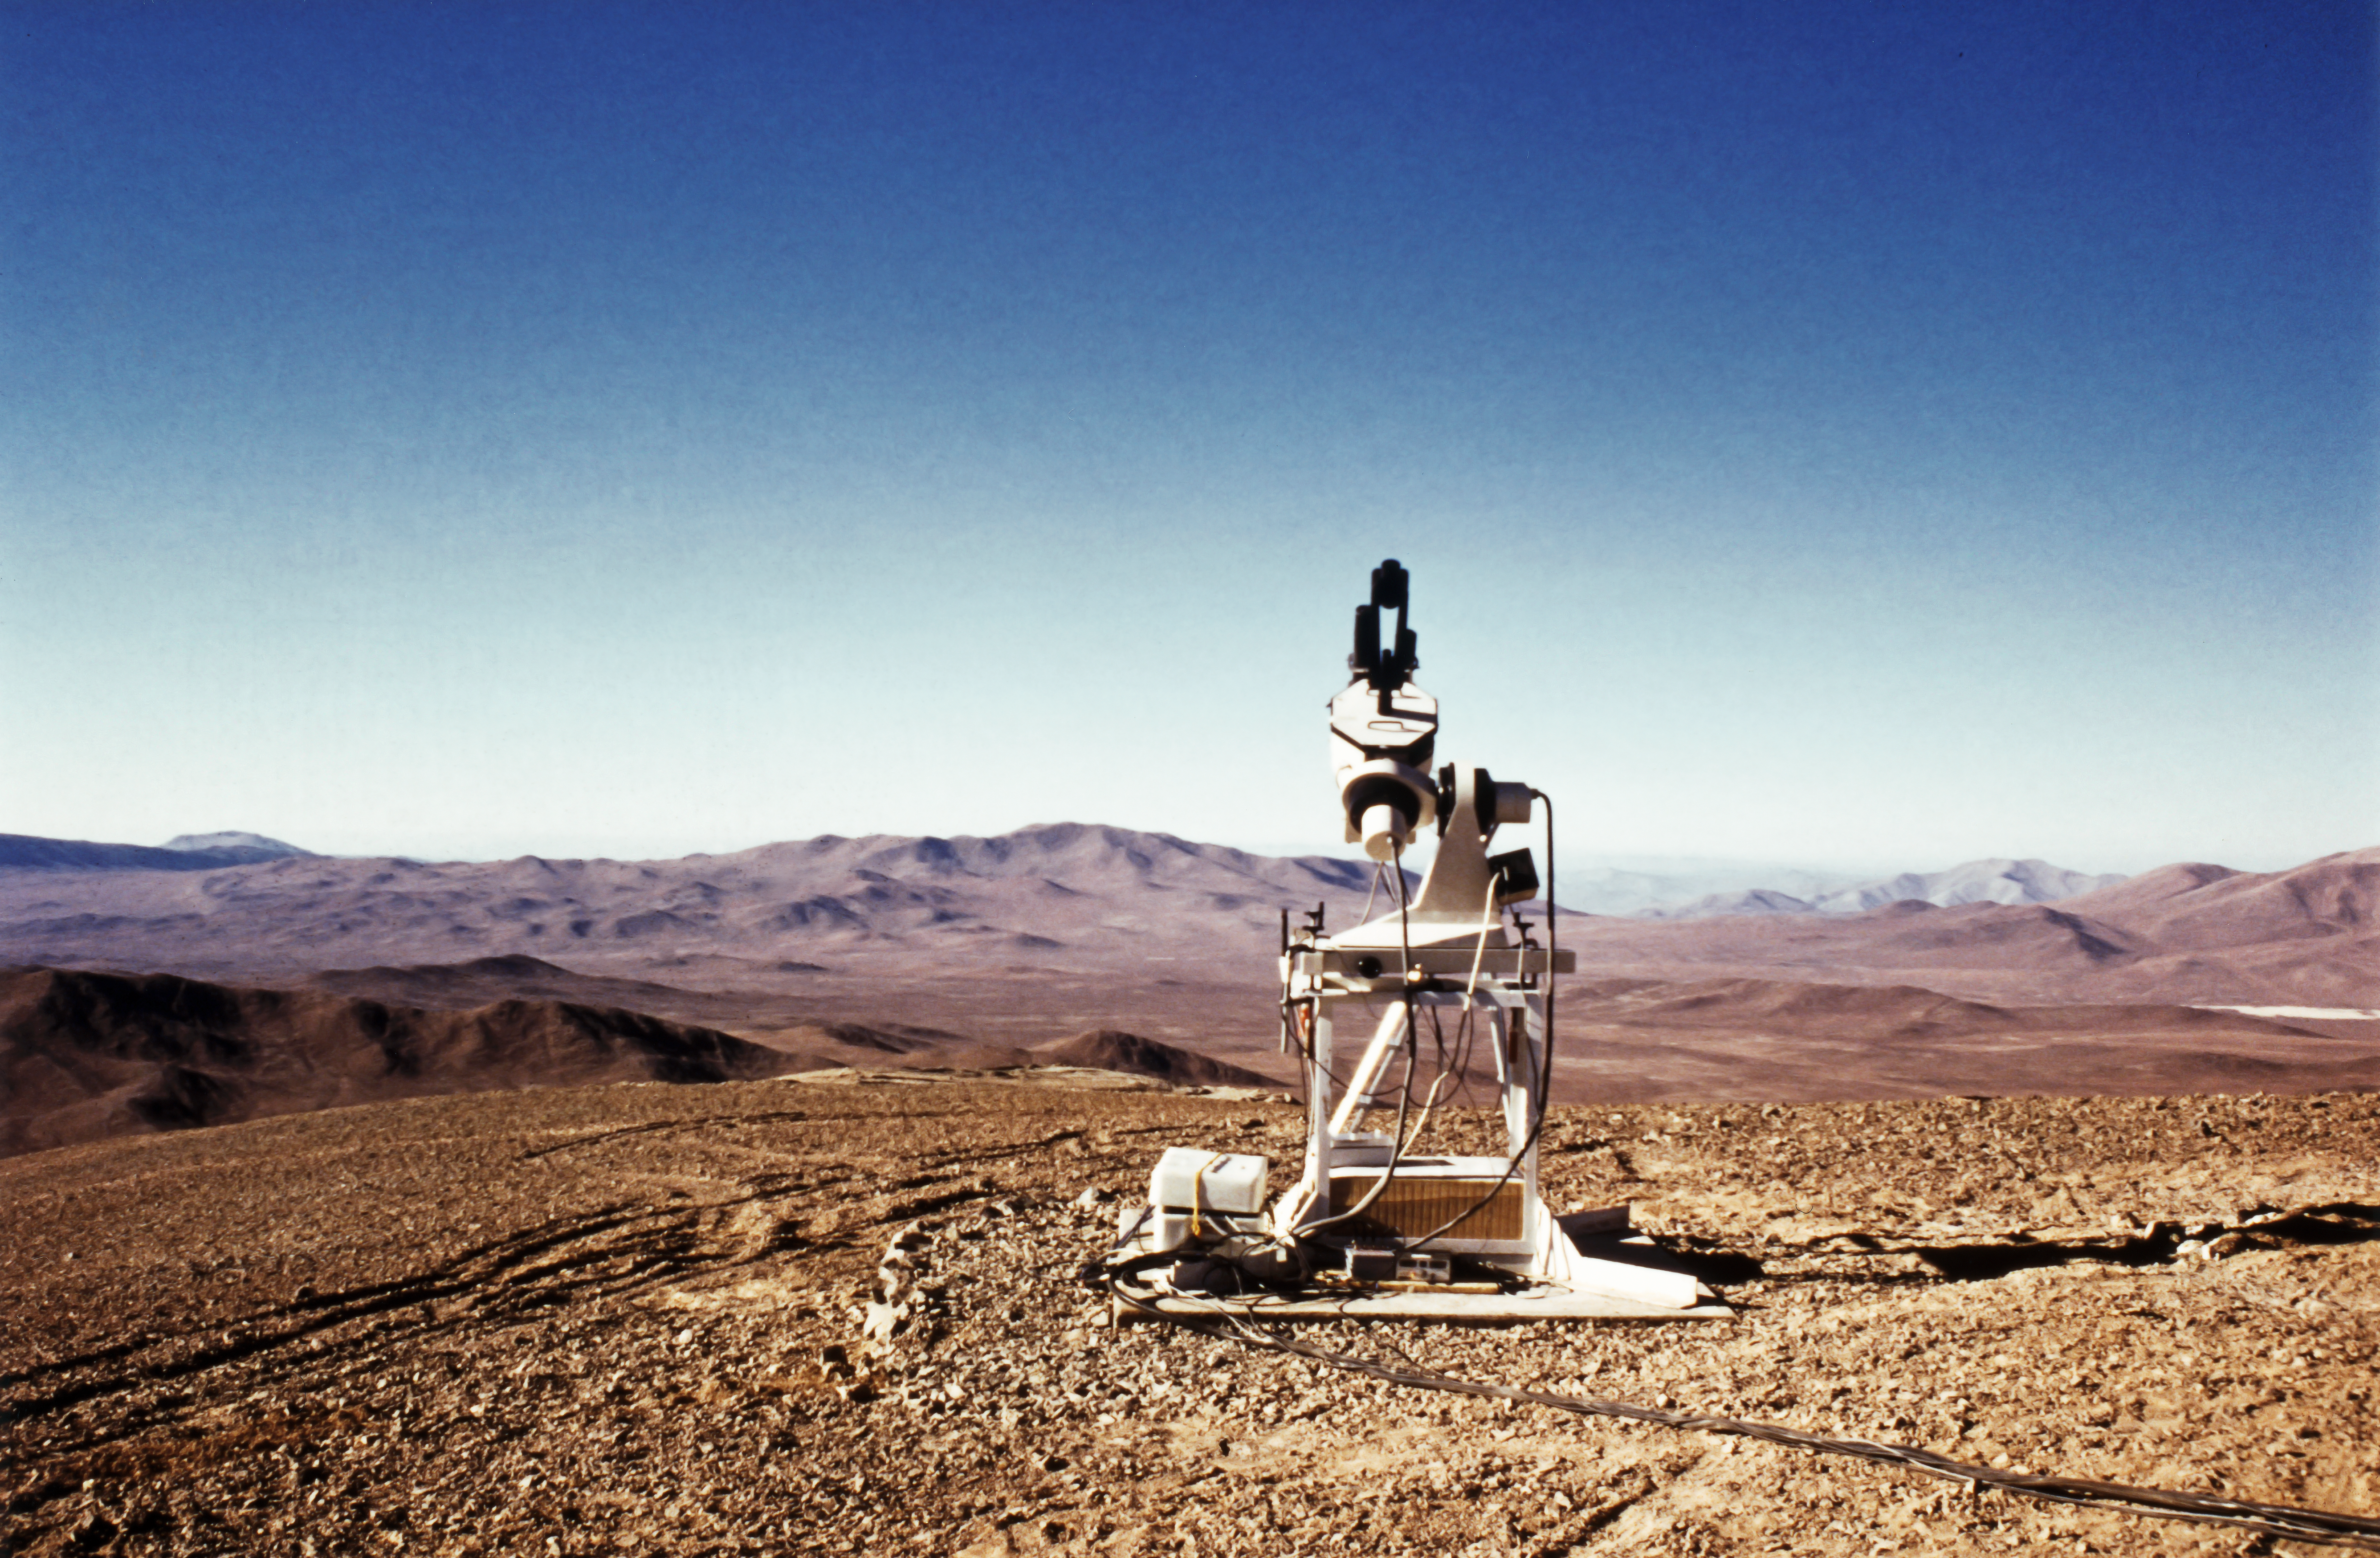

Early site testing of Cerro Armazones

This picture portrays a seeing monitor atop Cerro Armazones, 1989, as part of the preparations for constructing the Very Large Telescope, which is on nearby Cerro Paranal. Cerro Armazones is the future location of the Extremely Large Telescope.

Credit: ESO/M. Sarazin